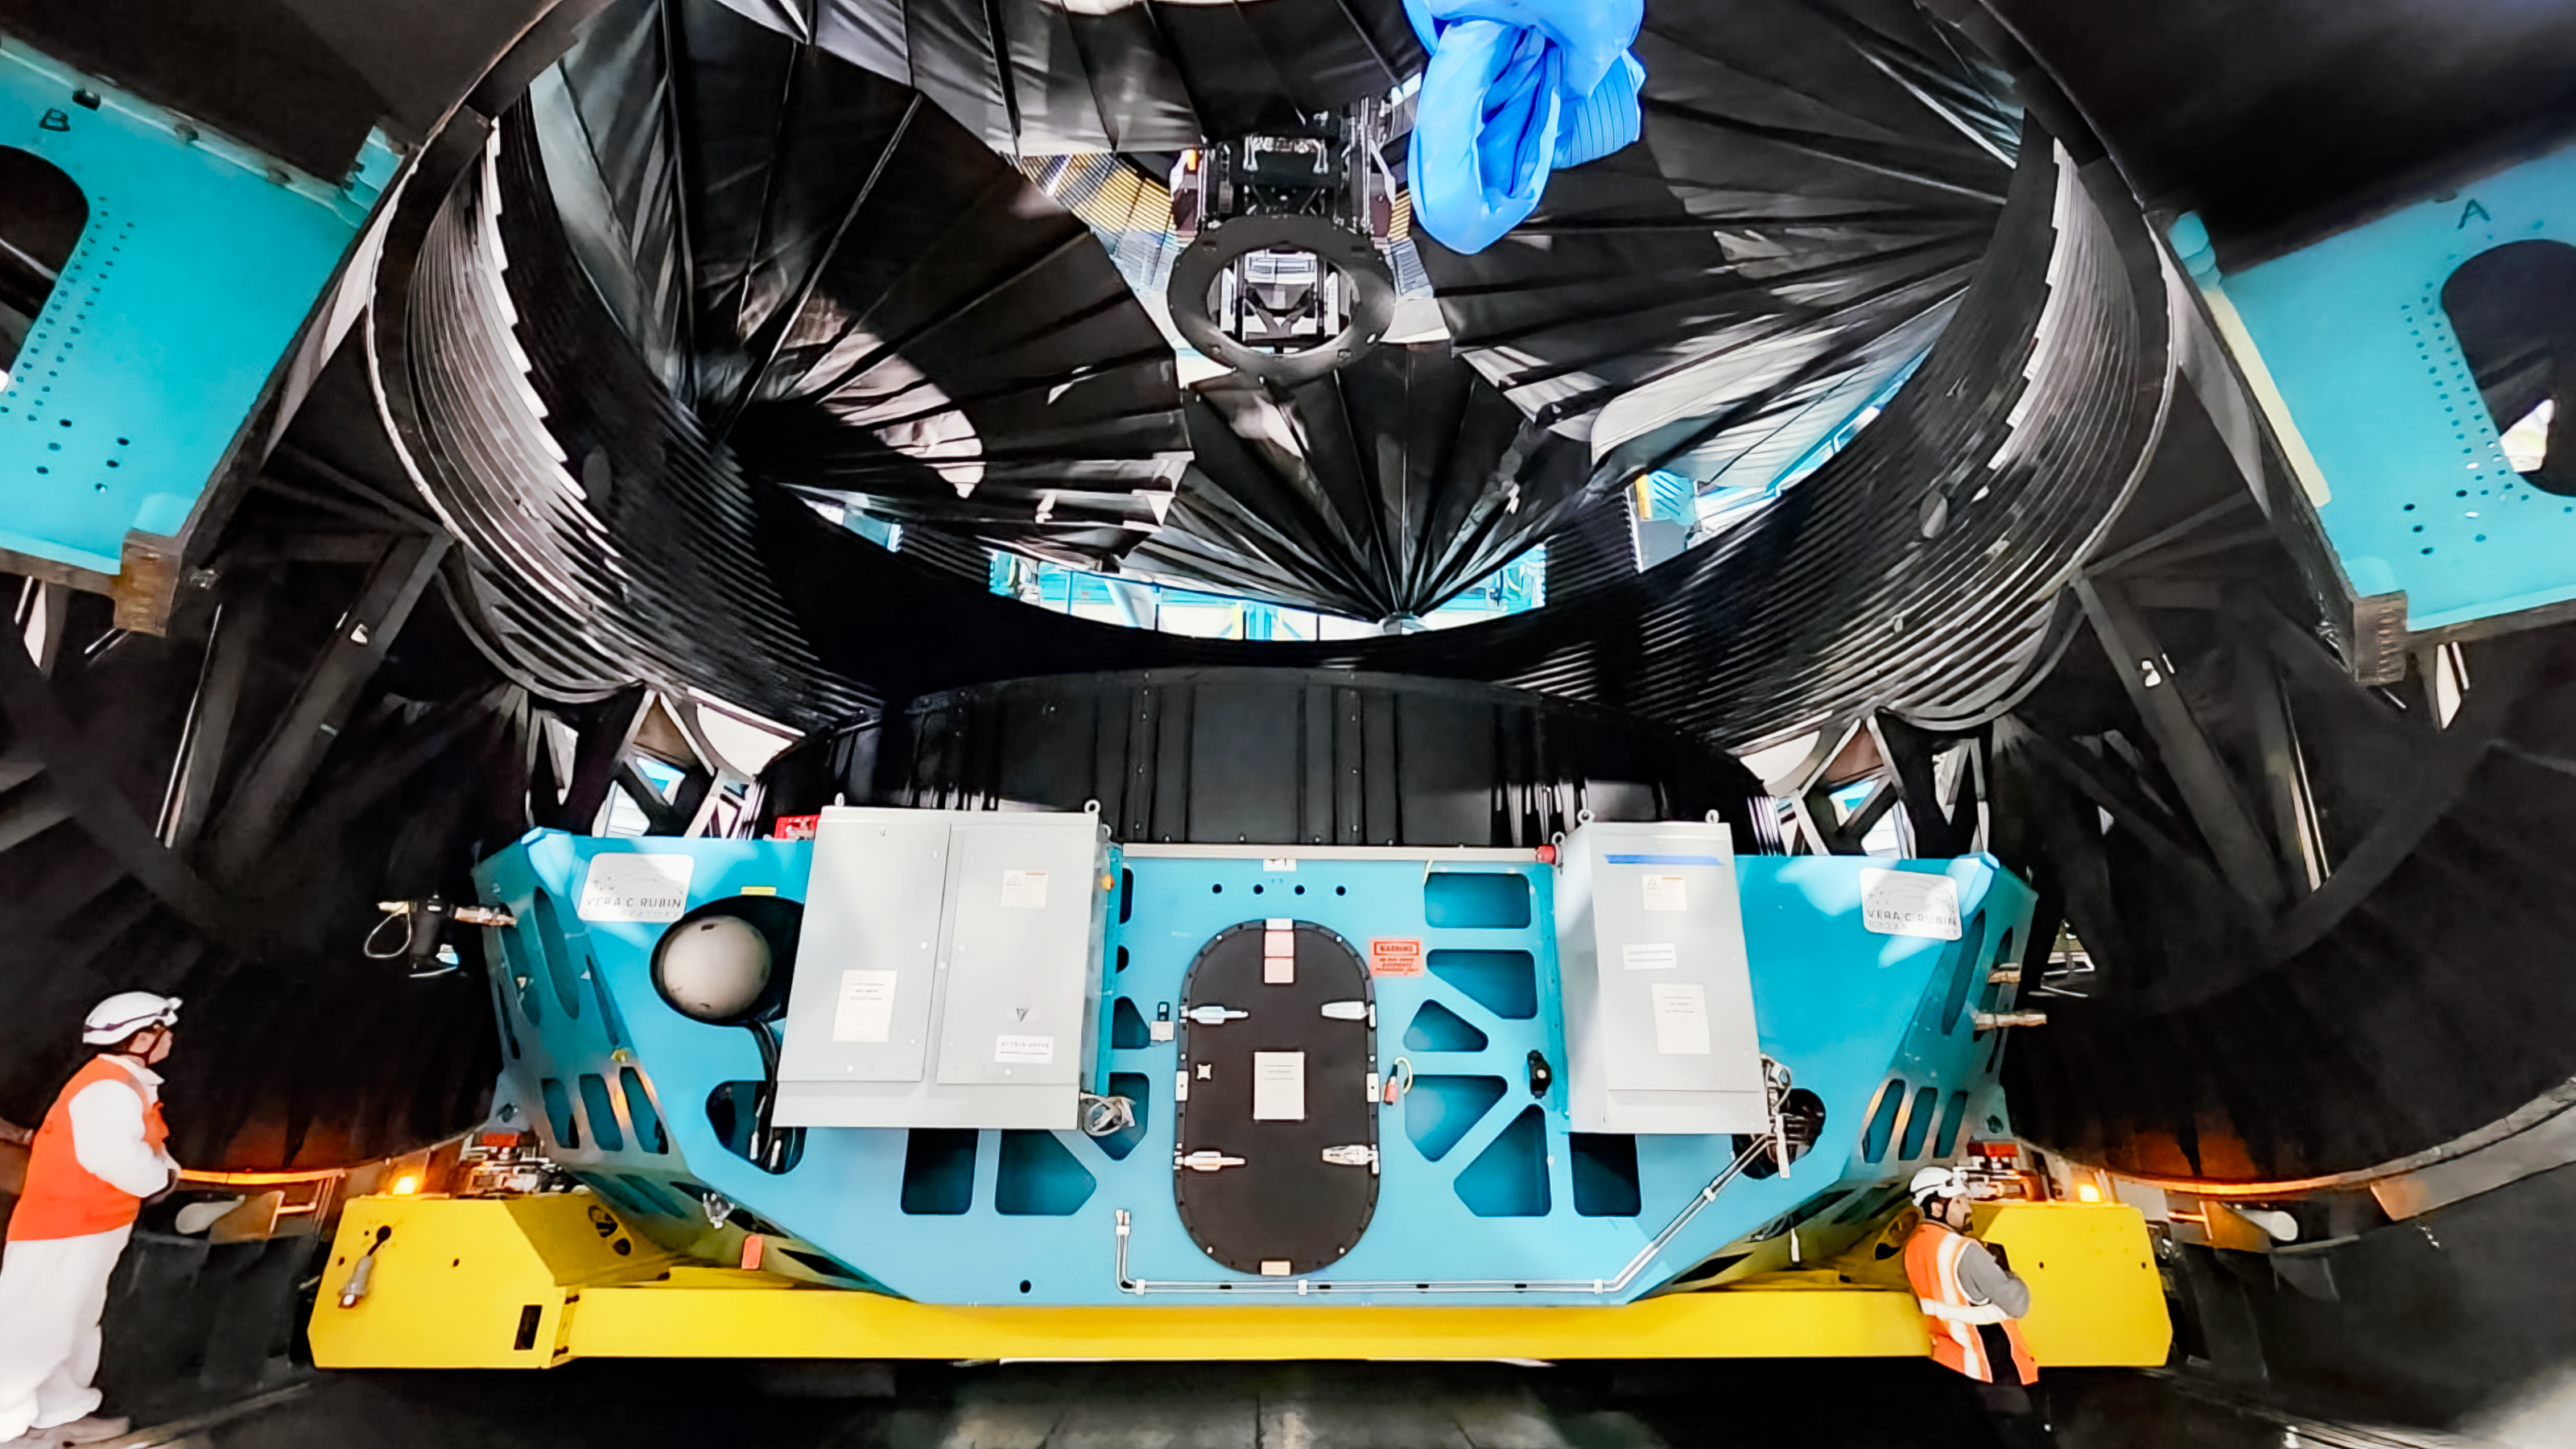

Rubin M1M3 installation

M1M3 install 12

Credit: RubinObs/NOIRLab/SLAC/NSF/DOE/AU